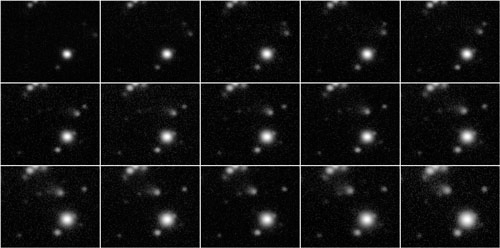

The GMOS-North light curve and Fourier transform for the optical companion to PSR J1738+0333

The GMOS-North light curve (top panel) and Fourier transform (bottom panel) for the optical companion to PSR J1738+0333. A comparison star is shown in blue, offset by -7%. We mark the 4 sigma and 3 sigma significance level as dashed green and blue lines, respectively. The three significant pulsations are marked with red lines in the bottom panel and the frequency solution is illustrated in the top panel.

Credit: International Gemini Observatory/NOIRLab/NSF/AURA